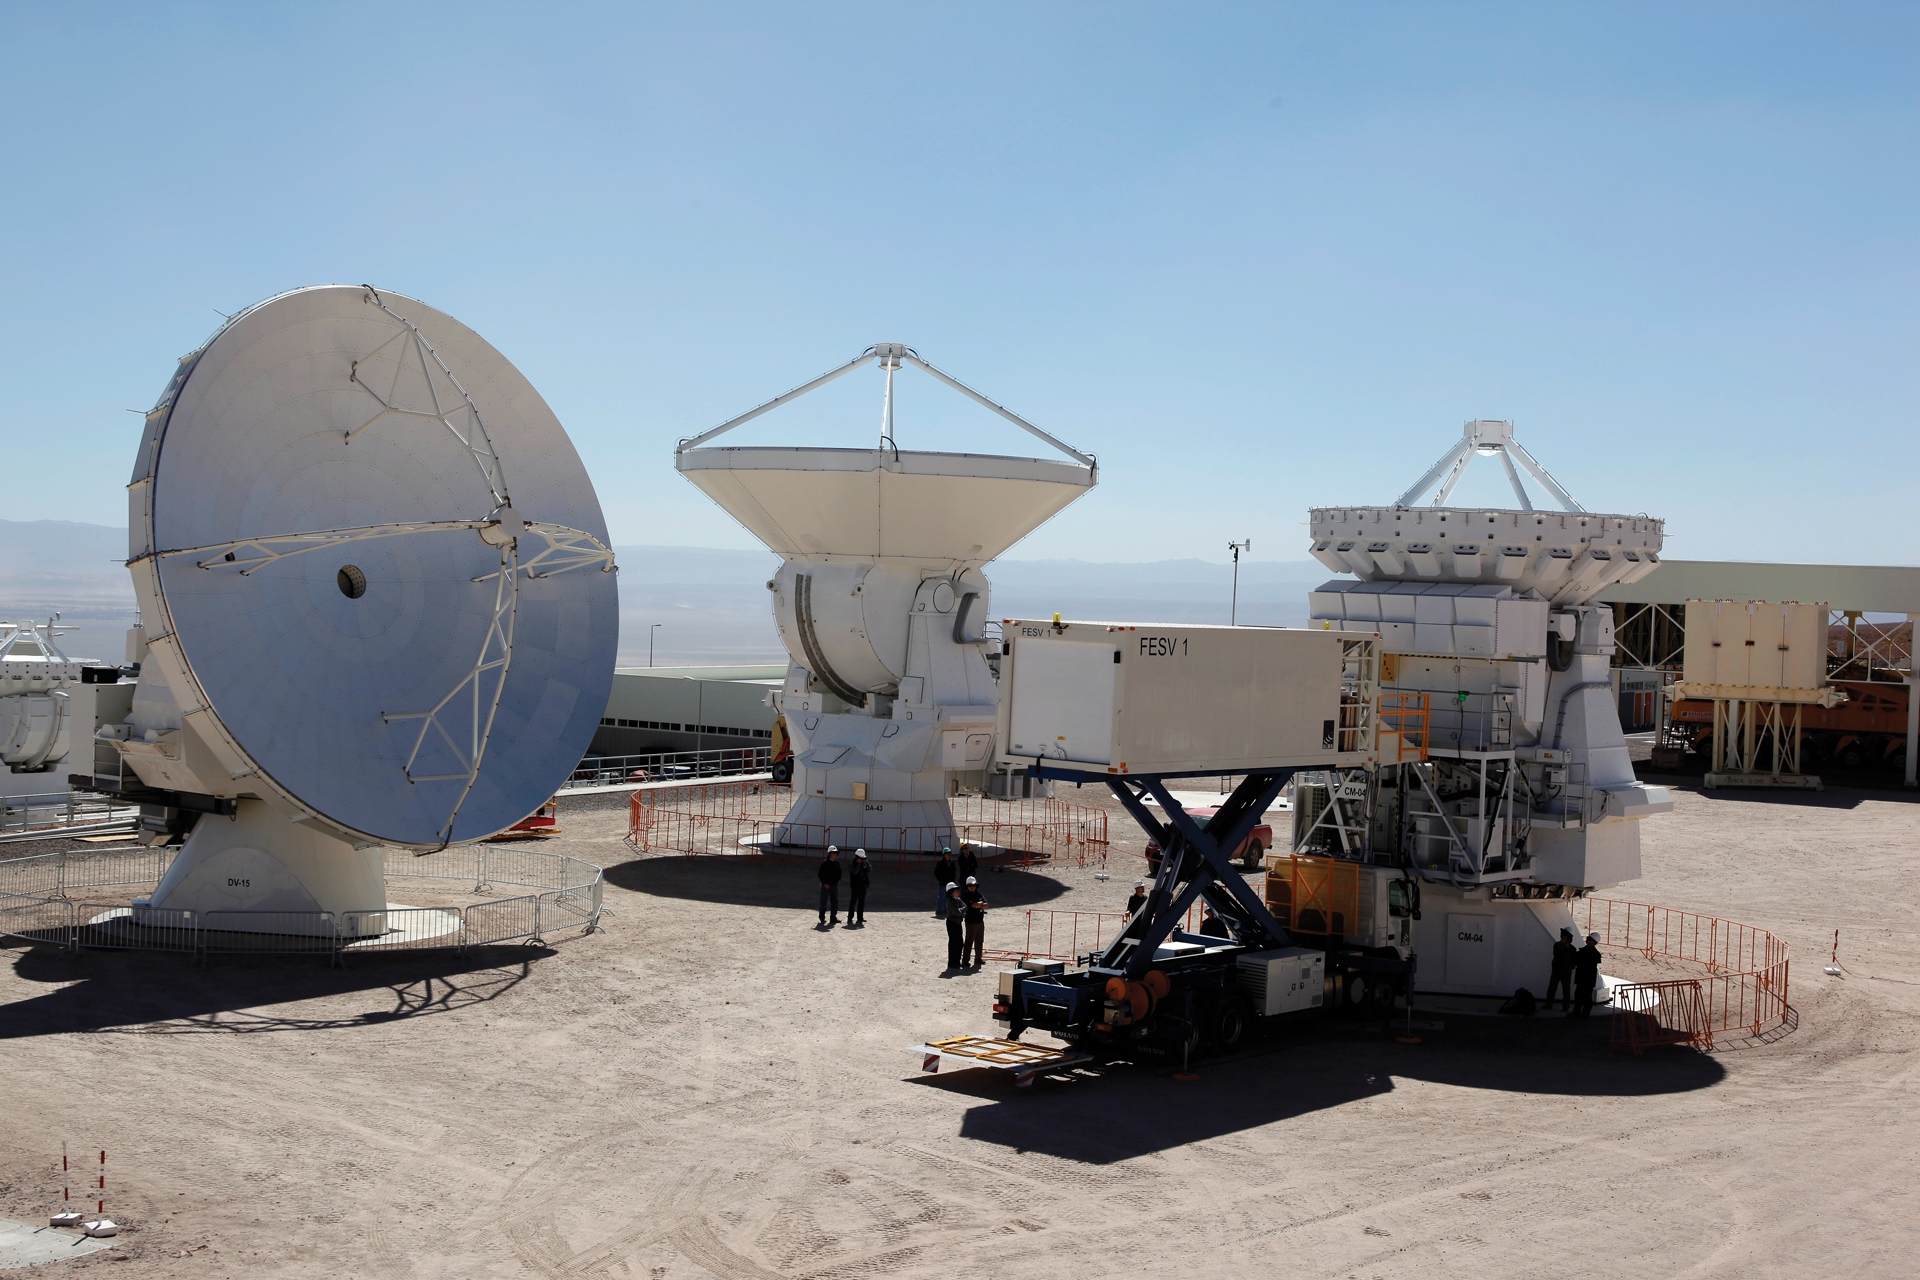

Maintenance Vehicle that caters to all antenna sizes

The Front End Service Vehicle raises 20 feet high to service a 7-meter Japanese ALMA telescope. The FESV is based on the design of an airline catering truck. It is 36 feet long, 8 feet wide, and weighs 26 tons and has a cargo hold that can keep receiver cryogenics cold and safe.The vehicle can perform tasks on all three ALMA antennas.

Credit: C. Padilla, NRAO/AUI/NSF